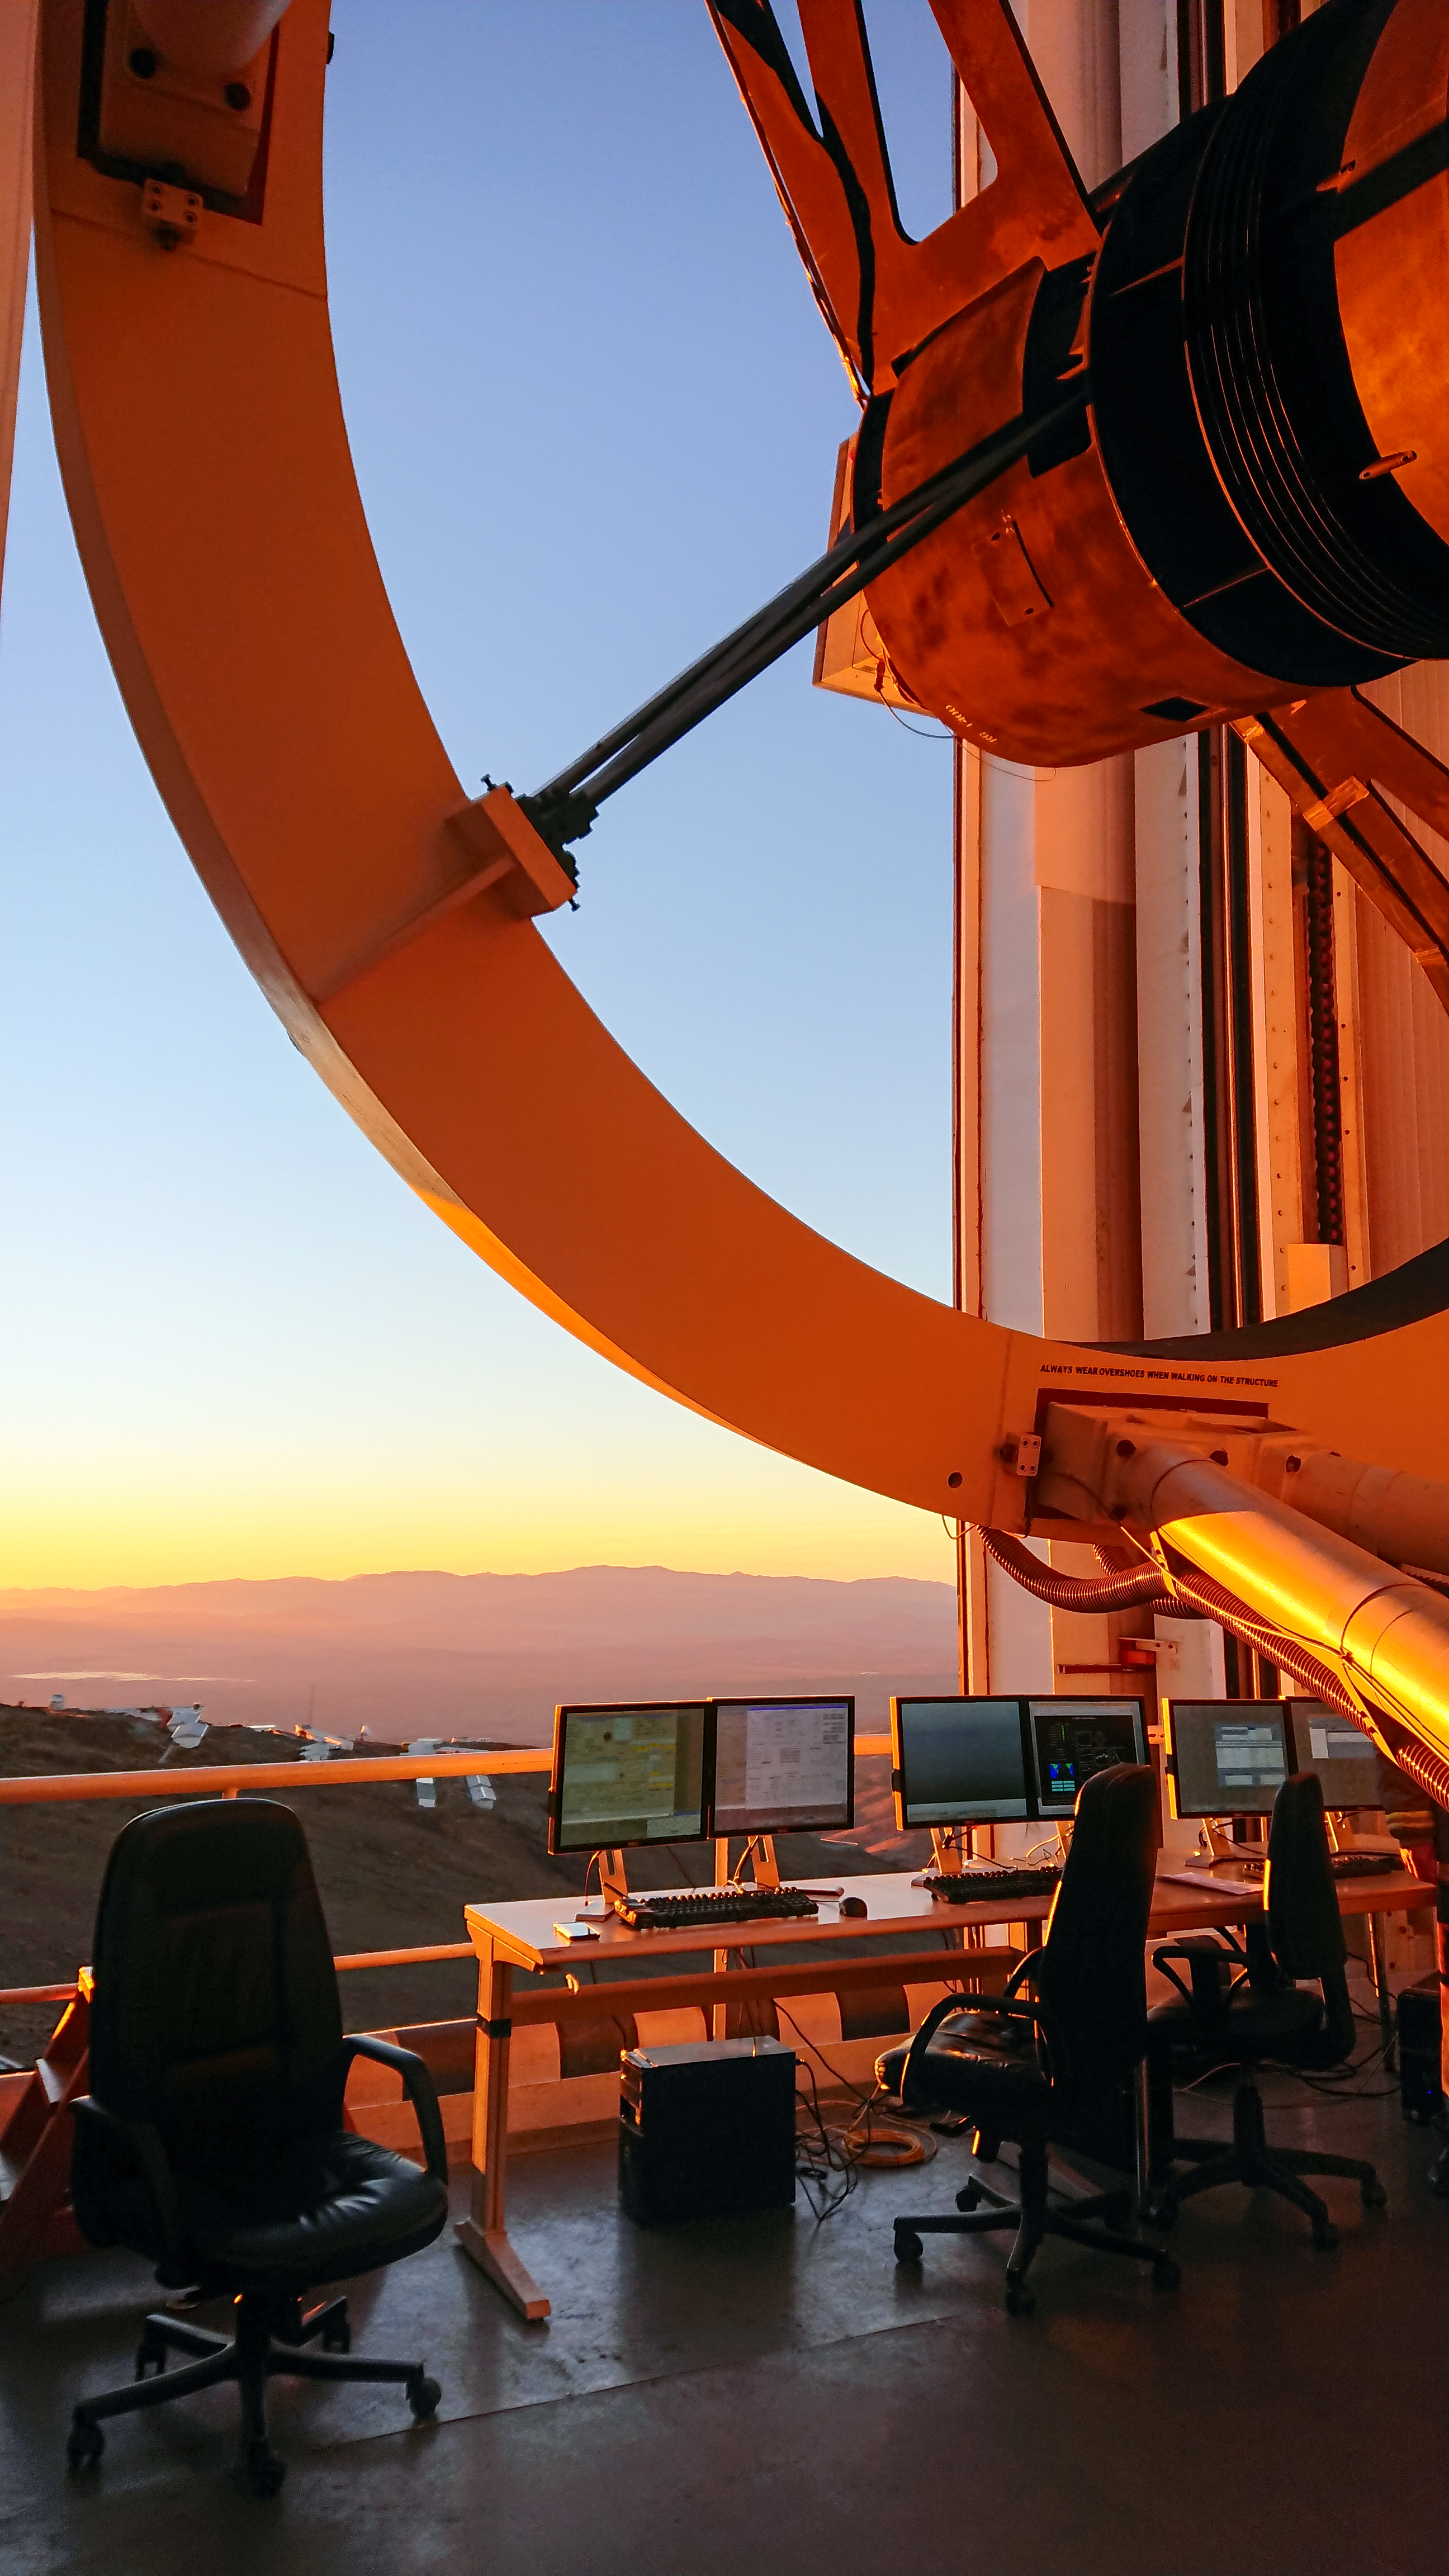

Solar Eclipse in La Silla 2019

La Silla Observatory in northern Chile during the magical light of the Solar Eclipse in 2019.

Credit: ESO/P. Sinclaire